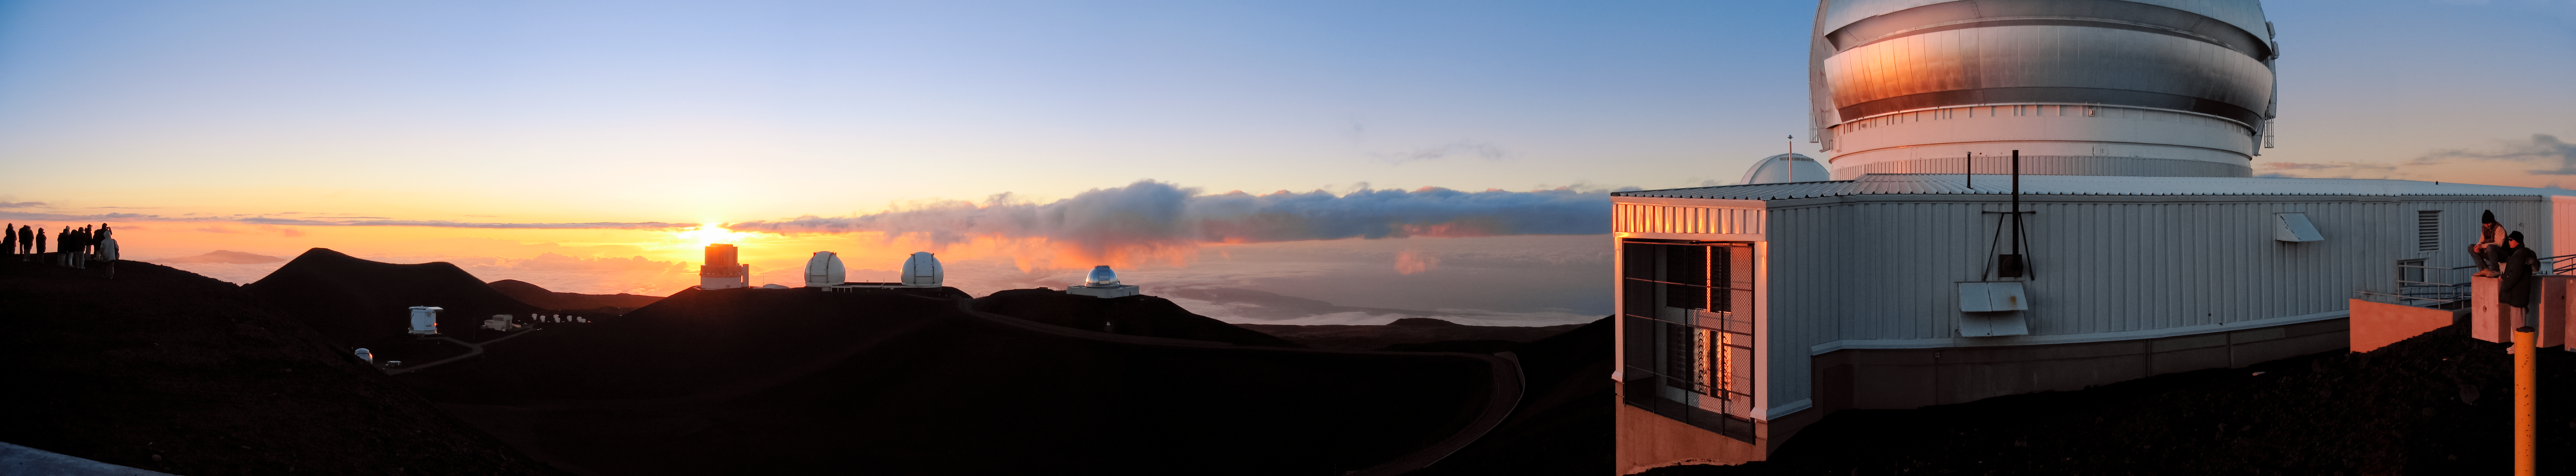

Maunakea Sunset Panoramic Trim

A long panorama of the sunset at Maunakea, with Gemini North in the foreground.

Credit: NOIRLab/NSF/AURA